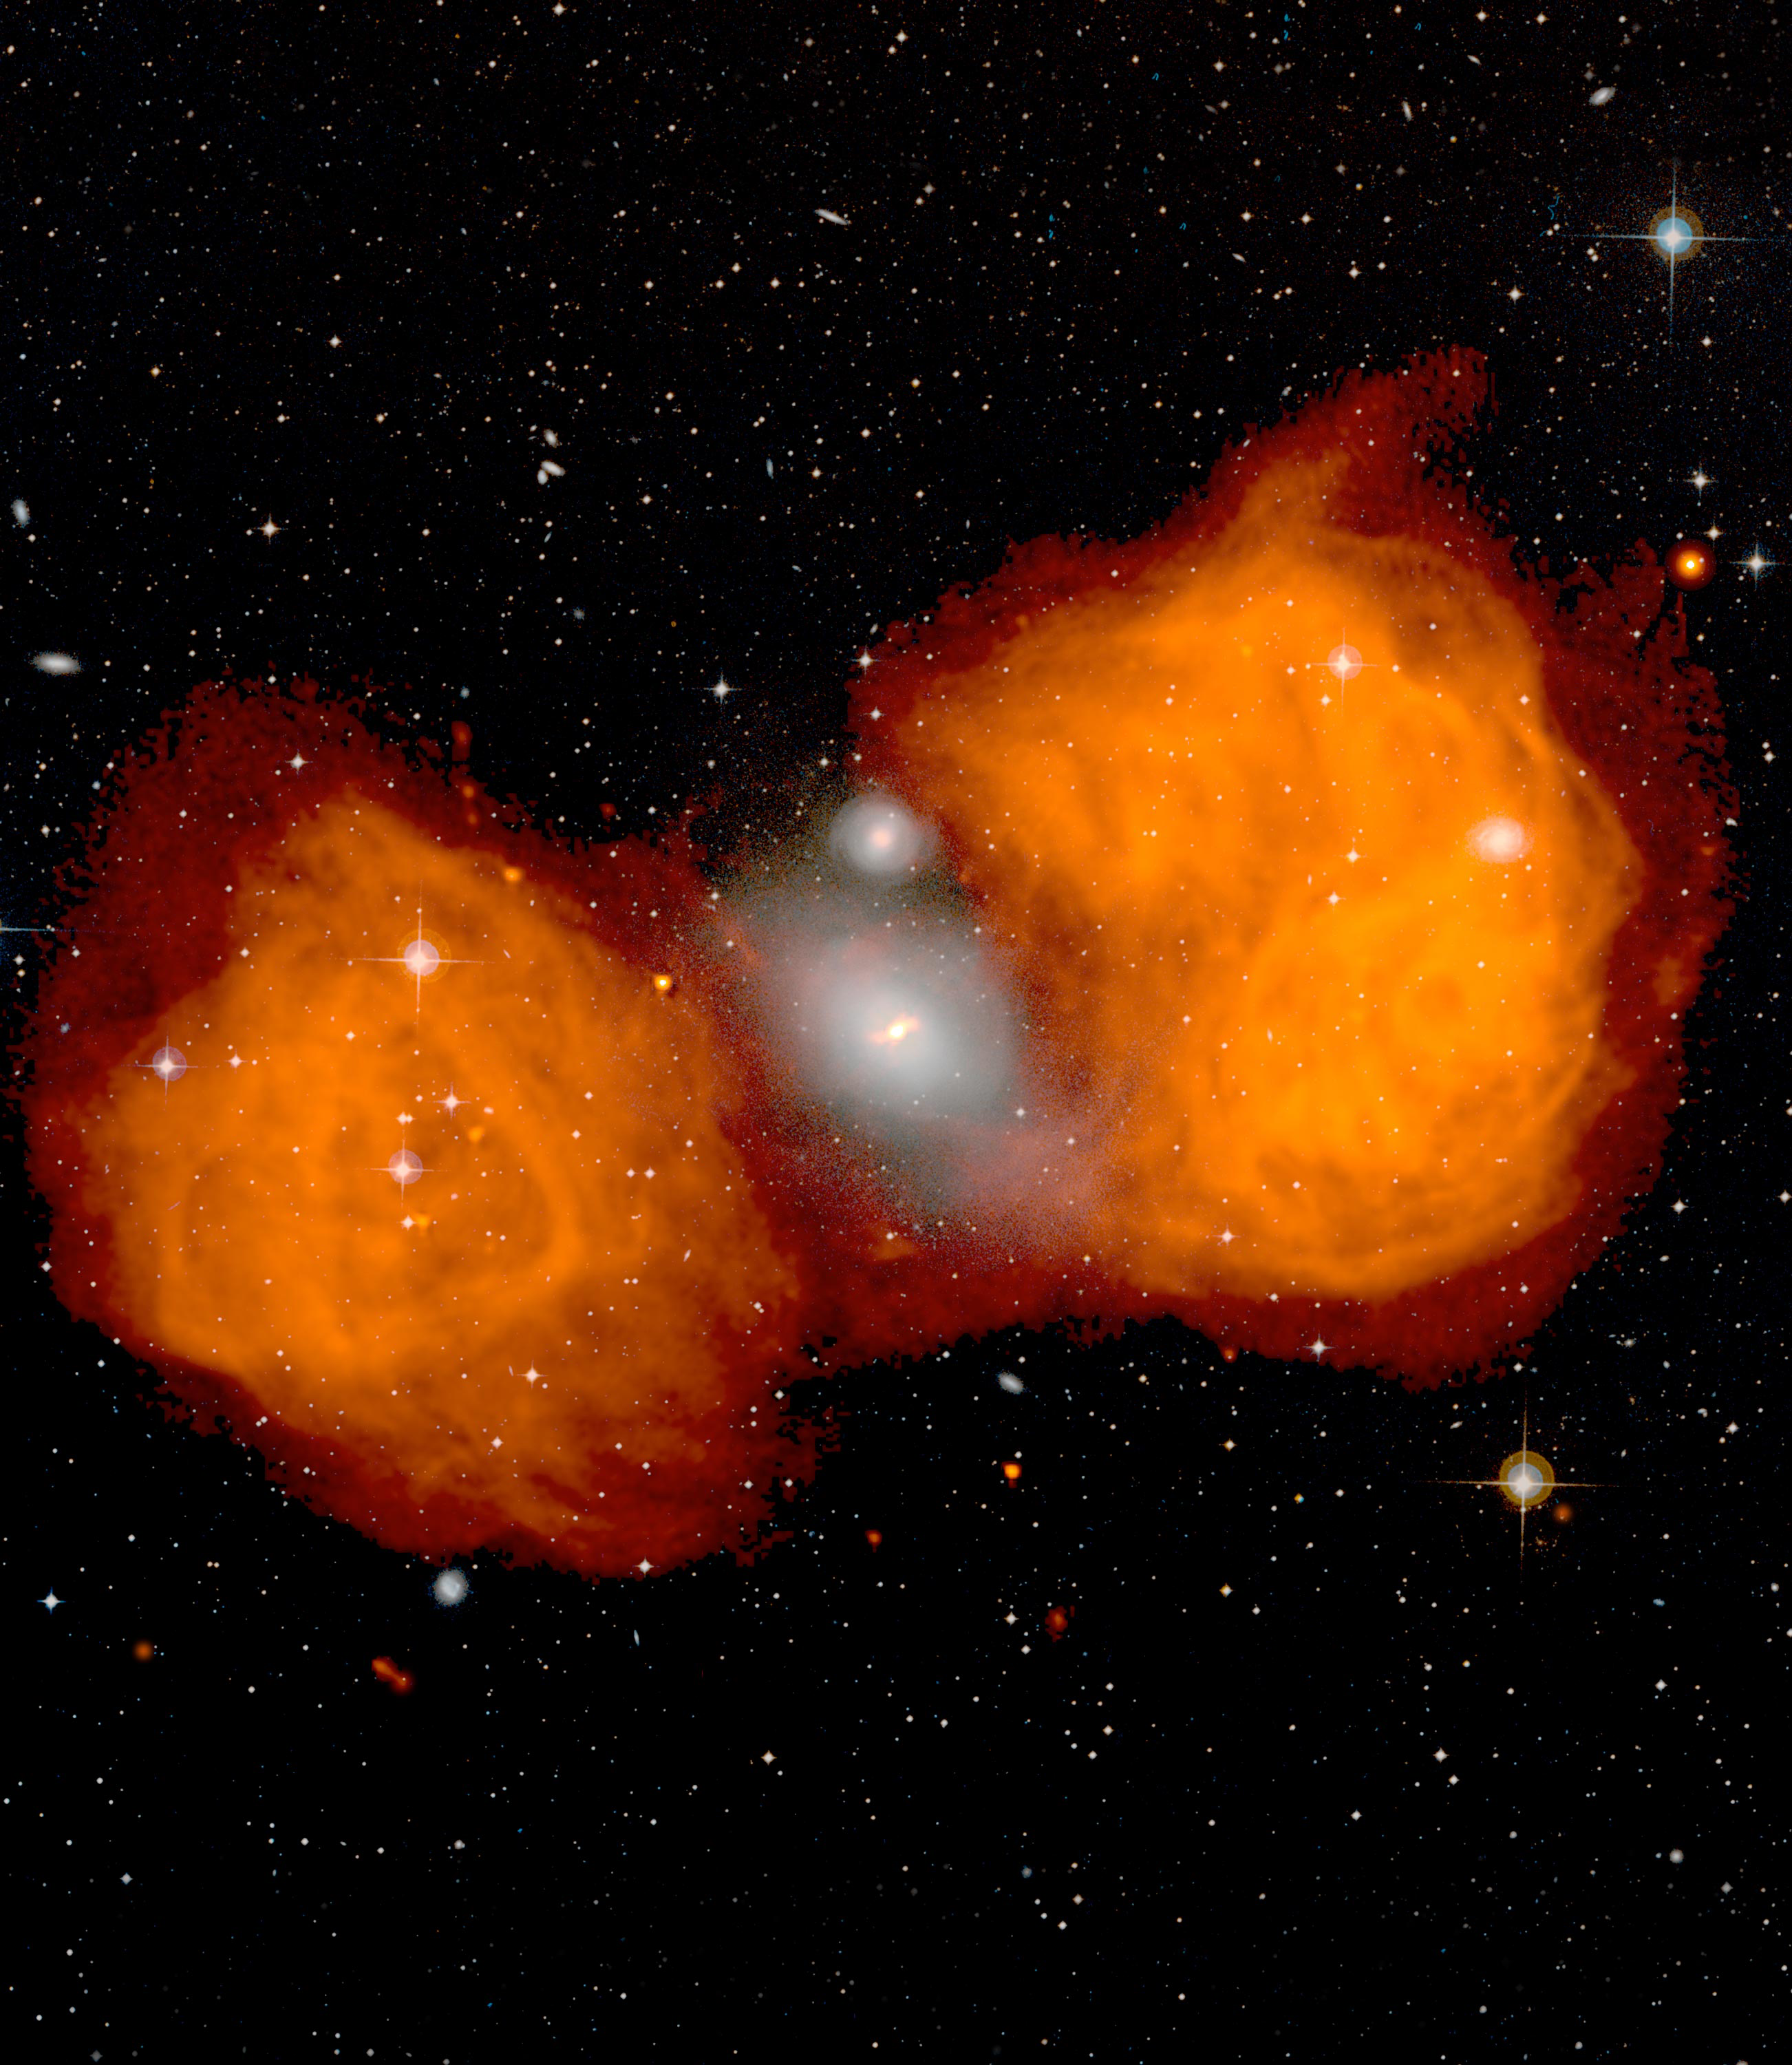

Famous Fornax Galaxy

Fornax A is a galaxy with a very active black hole in its core that is spraying radio waves out into enormous jets. Here, the white glow in the center is the visible galaxy NGC 1316 that you can see through the constellation of Fornax. Notice the wee spiral galaxy above it? These two galaxies are merging, and as gas and dust are stripped out of the small galaxy and poured into the center of NGC 1316, the black hole nestled there spins it up. How do we know this? The huge radio lobes to either side of this merger are the telltale signs that a black hole is being fed more than it can handle. These are the billowing ends of powerful jets shooting out spun-up, escaped material far into space.

Credit: NRAO/AUI/NSF, observers Ed Fomalont (NRAO), Ron Ekers (ATNF), Wil van Breugel (UC-Berkeley), Kate Ebneter (UC-Berkeley)